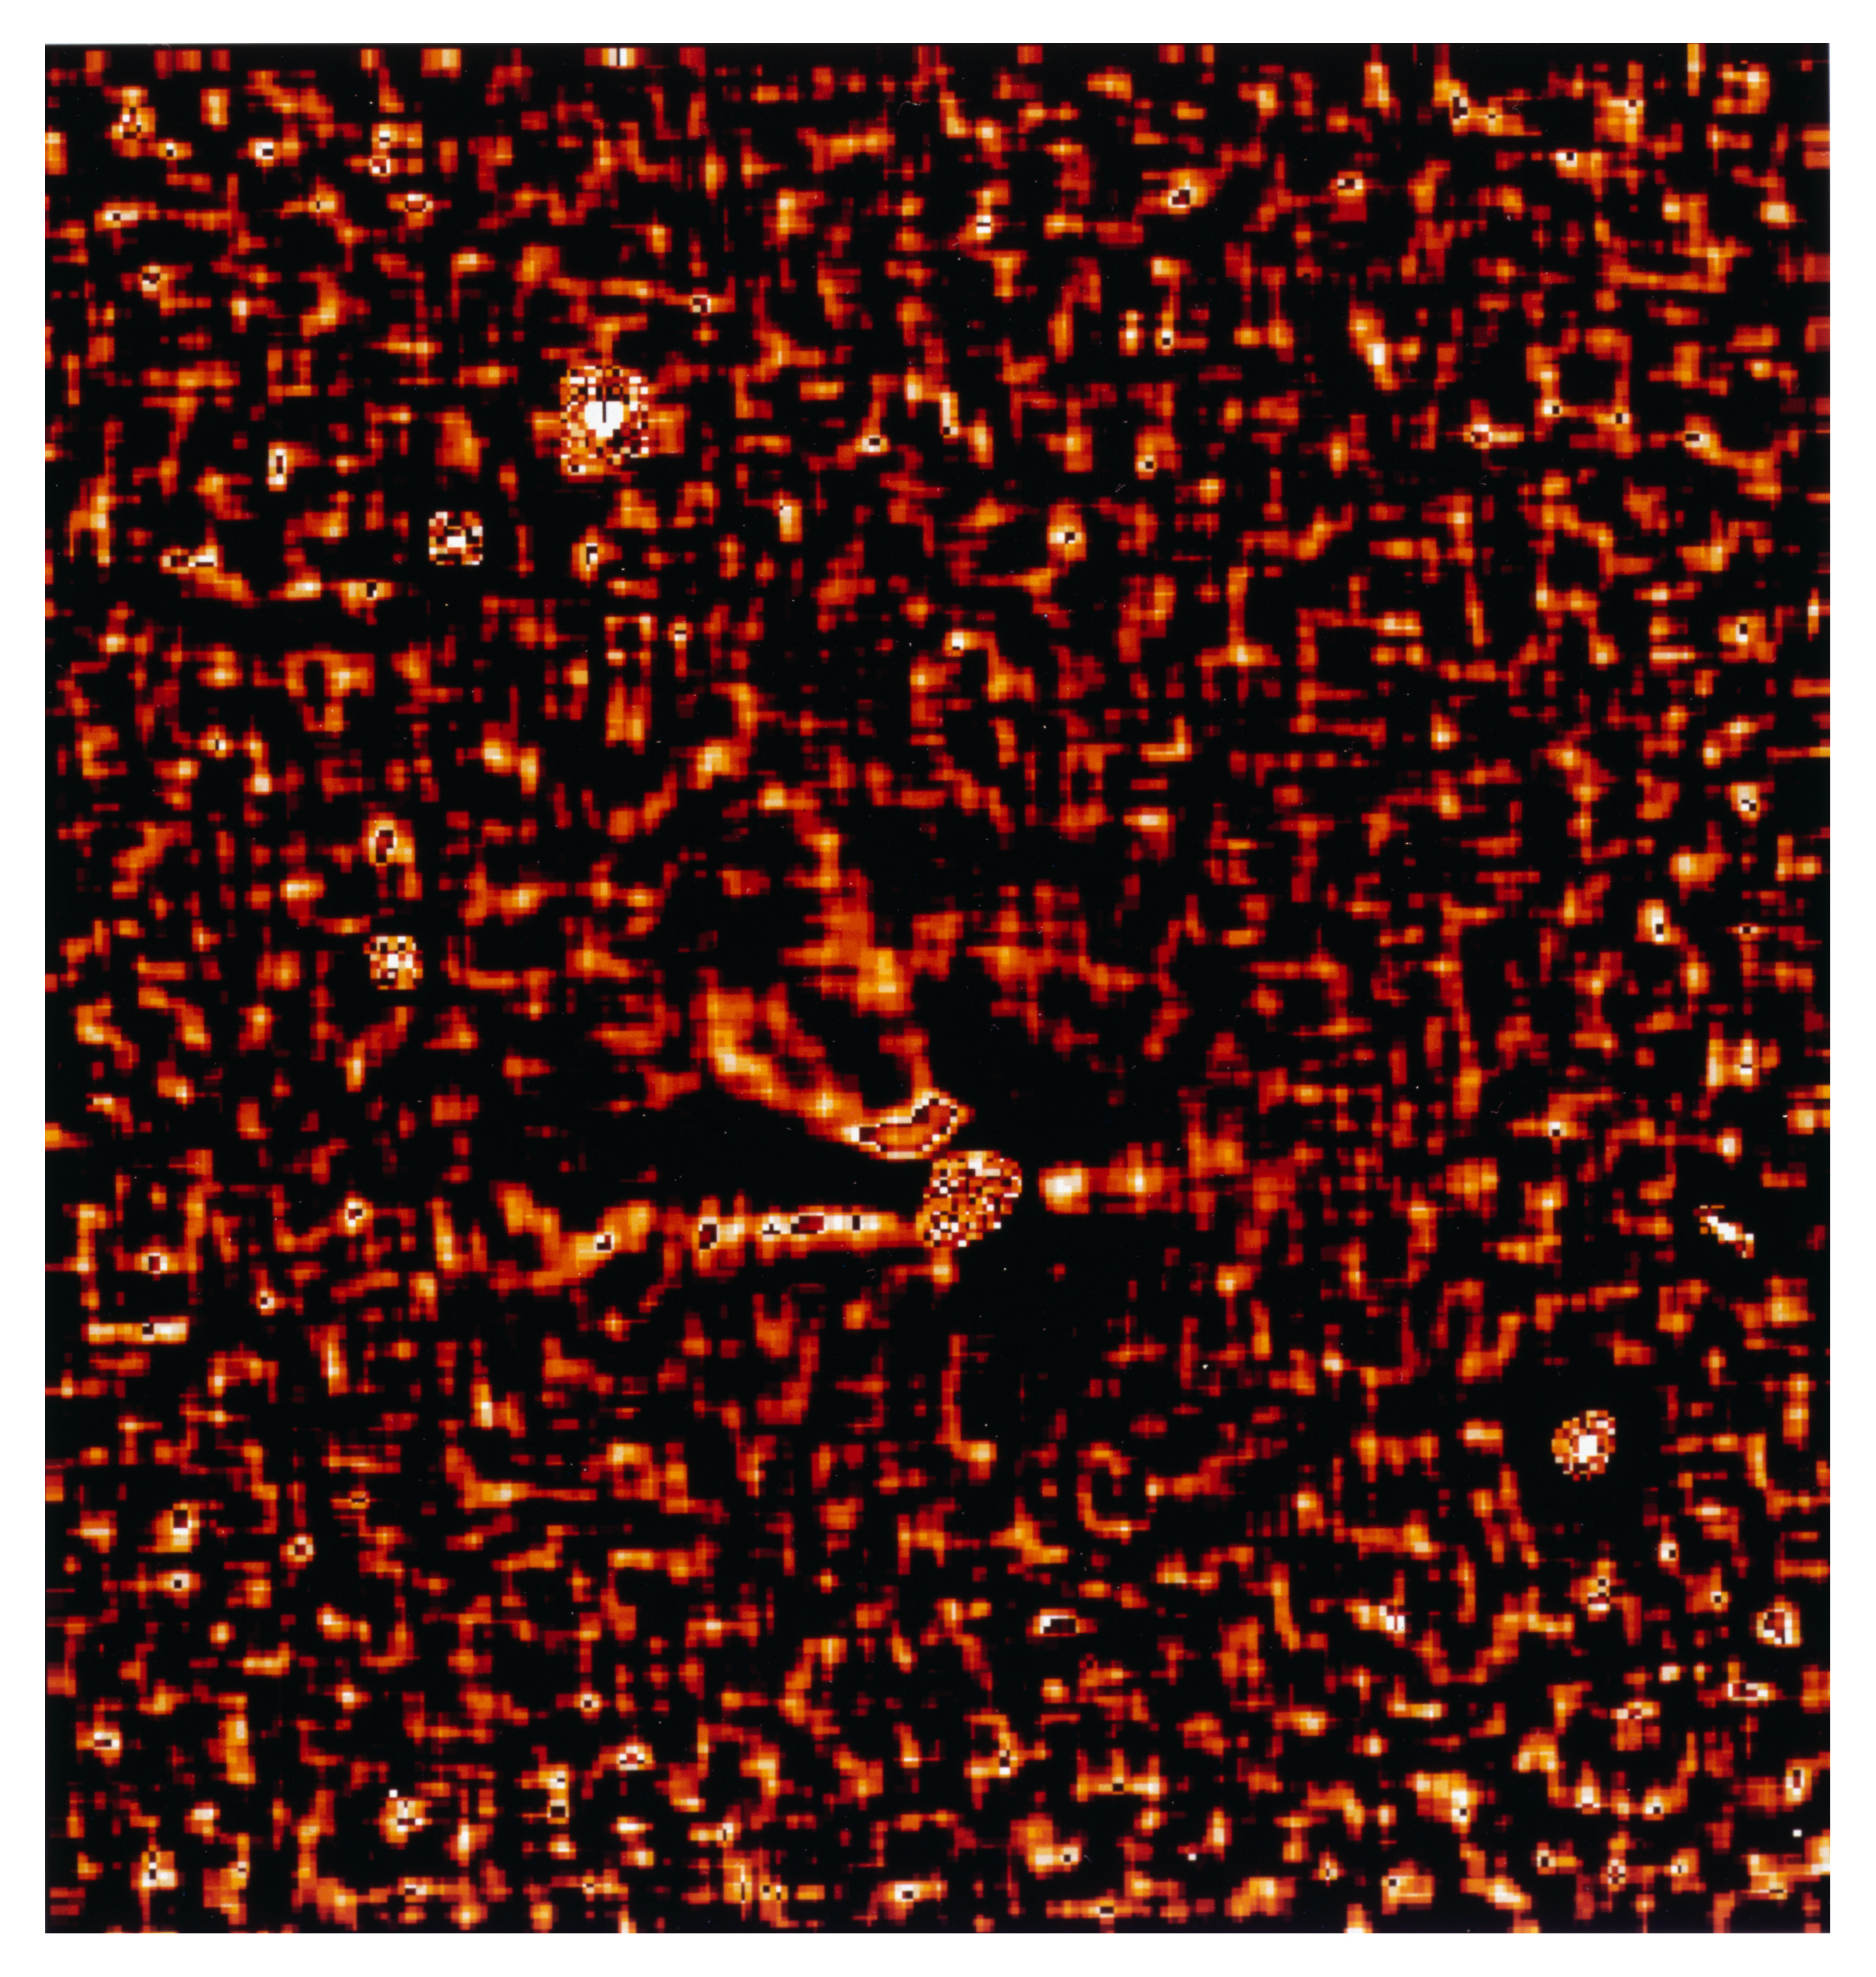

Gas and dust in comet Hale Bopp

This is one of four images in a series showing the appearance of Comet Hale Bopp in early November 1996. At this time it was approaching the Sun in the sky, and these images are some of the last made by a major astronomical telescope in 1996. They were made by Hermann Boehnhardt of the Astronomical Institute of the Ludwig-Maximilian-University in Munich (Germany). The images were taken at the Danish 1.5-metre telescope with the DFOSC multi-mode instrument on 2 November 1996 around 0 UT. The detector was a LORAL CCD chip (2052 x 2052 pix). The orientation is such that North is up and East is to the left. The pixel size is 0.4 arcsec. At the time of the exposures the comet was just 20 deg above the horizon and still in the twilight sky. The heliocentric distance was 2.49 AU (372 million km) and the Earth distance was 3.05 AU (456 million km). Thus, 1 pix = 885 km. The exposure time was 300 sec (CN-filter). It is a Laplace-filtered subframe (width 15 pix) of the first; the field is just over 2 arcmin square.

Credit: ESO